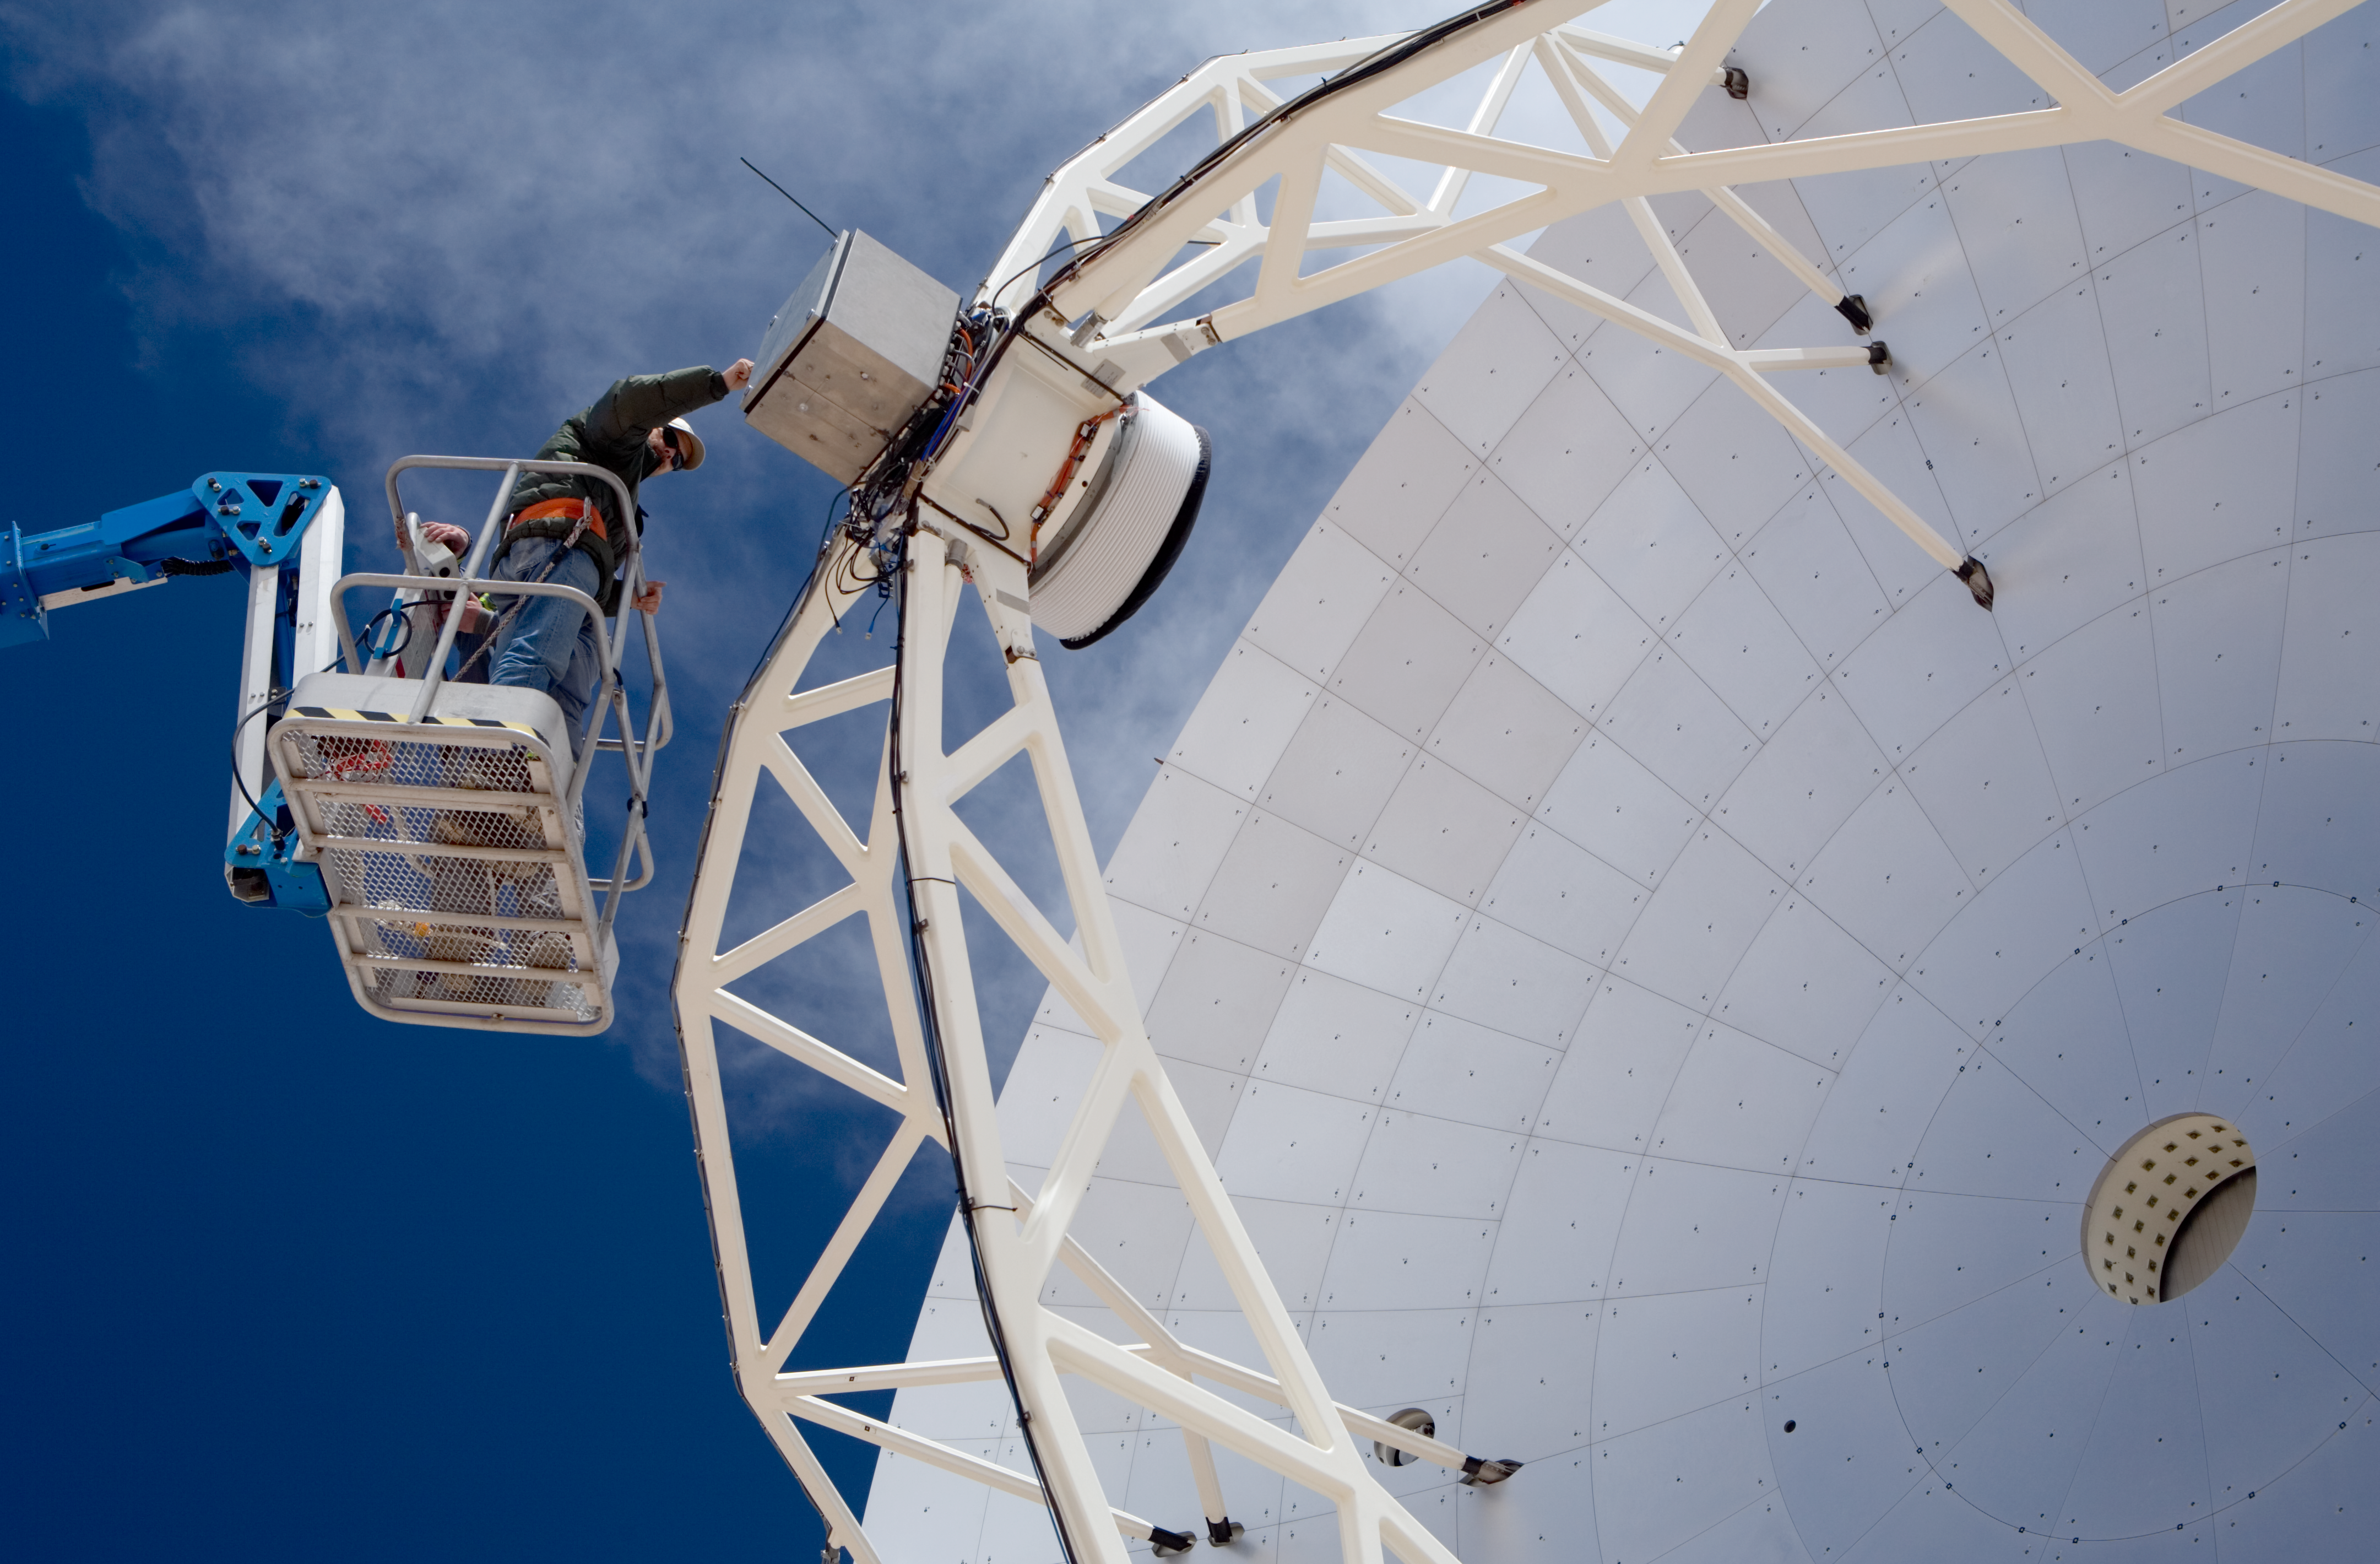

Working on the APEX dish

Close-up view of the APEX dish where an engineer is working on the secondary reflector. The picture was taken in January 2007.

Credit: ESO